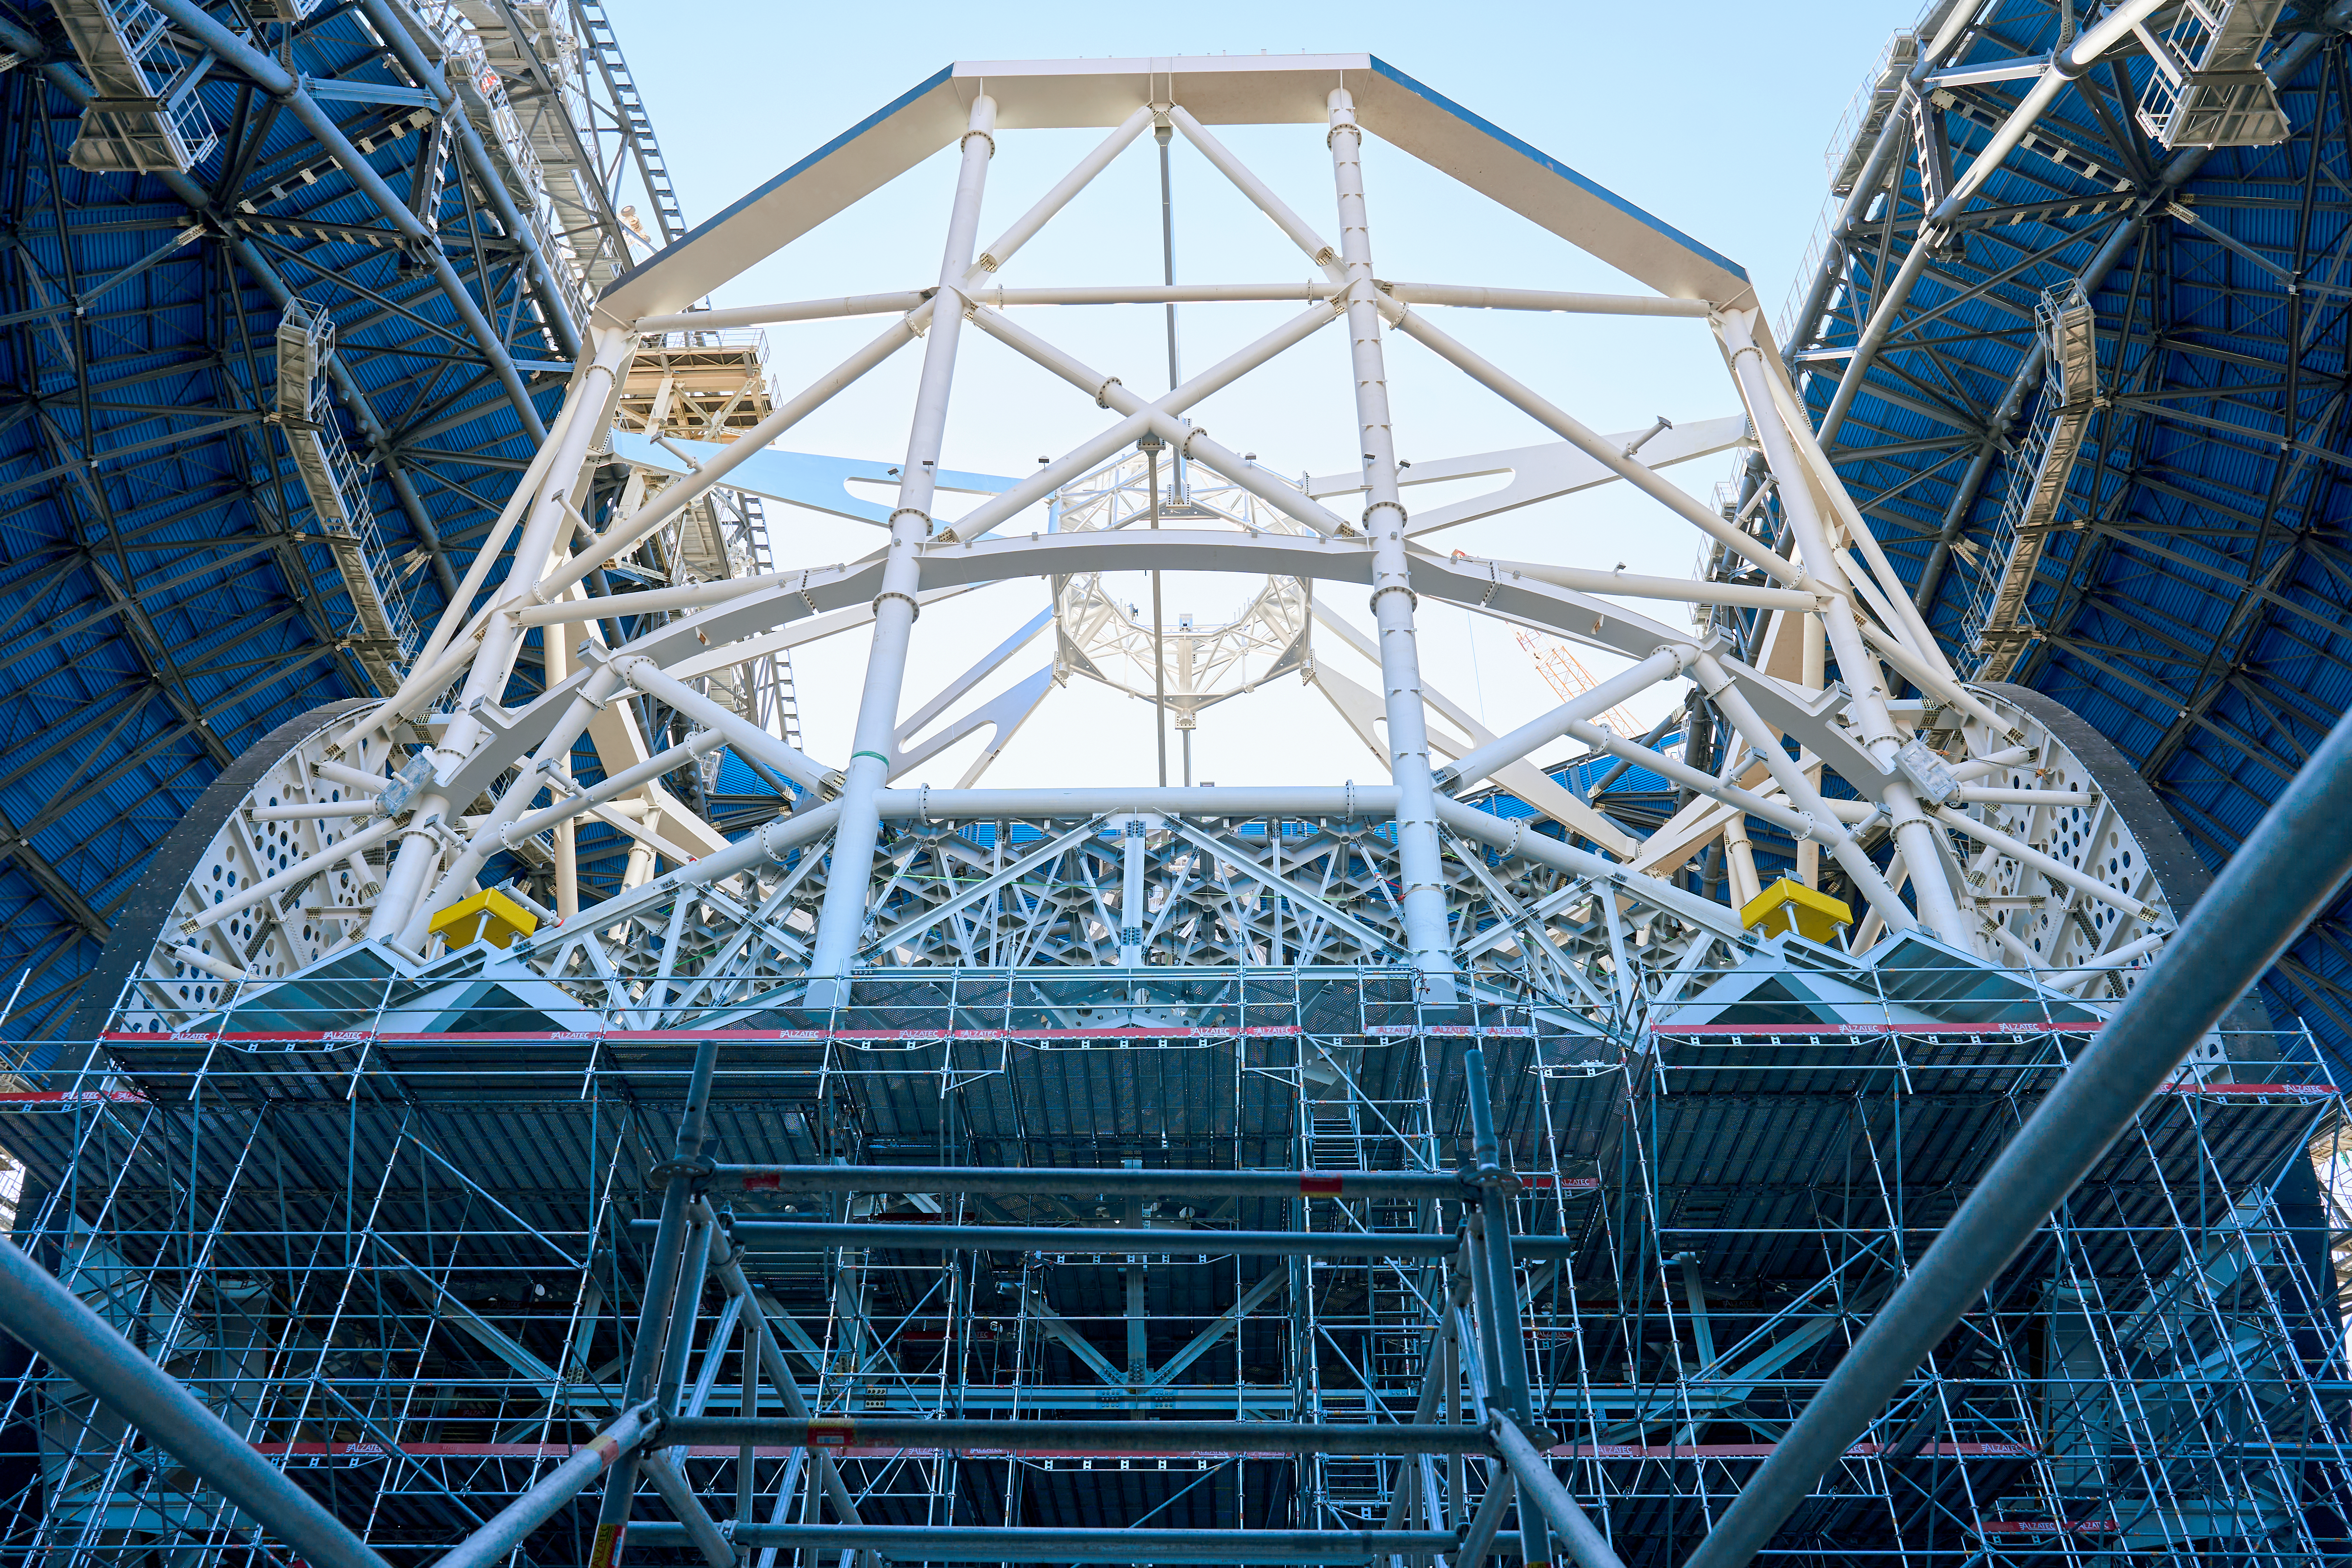

Construction of the ELT support structure from below

Construction on the main structure inside the dome of ESO's Extremely Large Telescope continues in the Atacama Desert in Chile. Looking up through the scaffolding, in this photo from March 2025, we see the support structure — the skeleton that will hold the impressive 39-metre main mirror, as well as the other four mirrors on the telescope.

Credit: Chepox/M. Adell